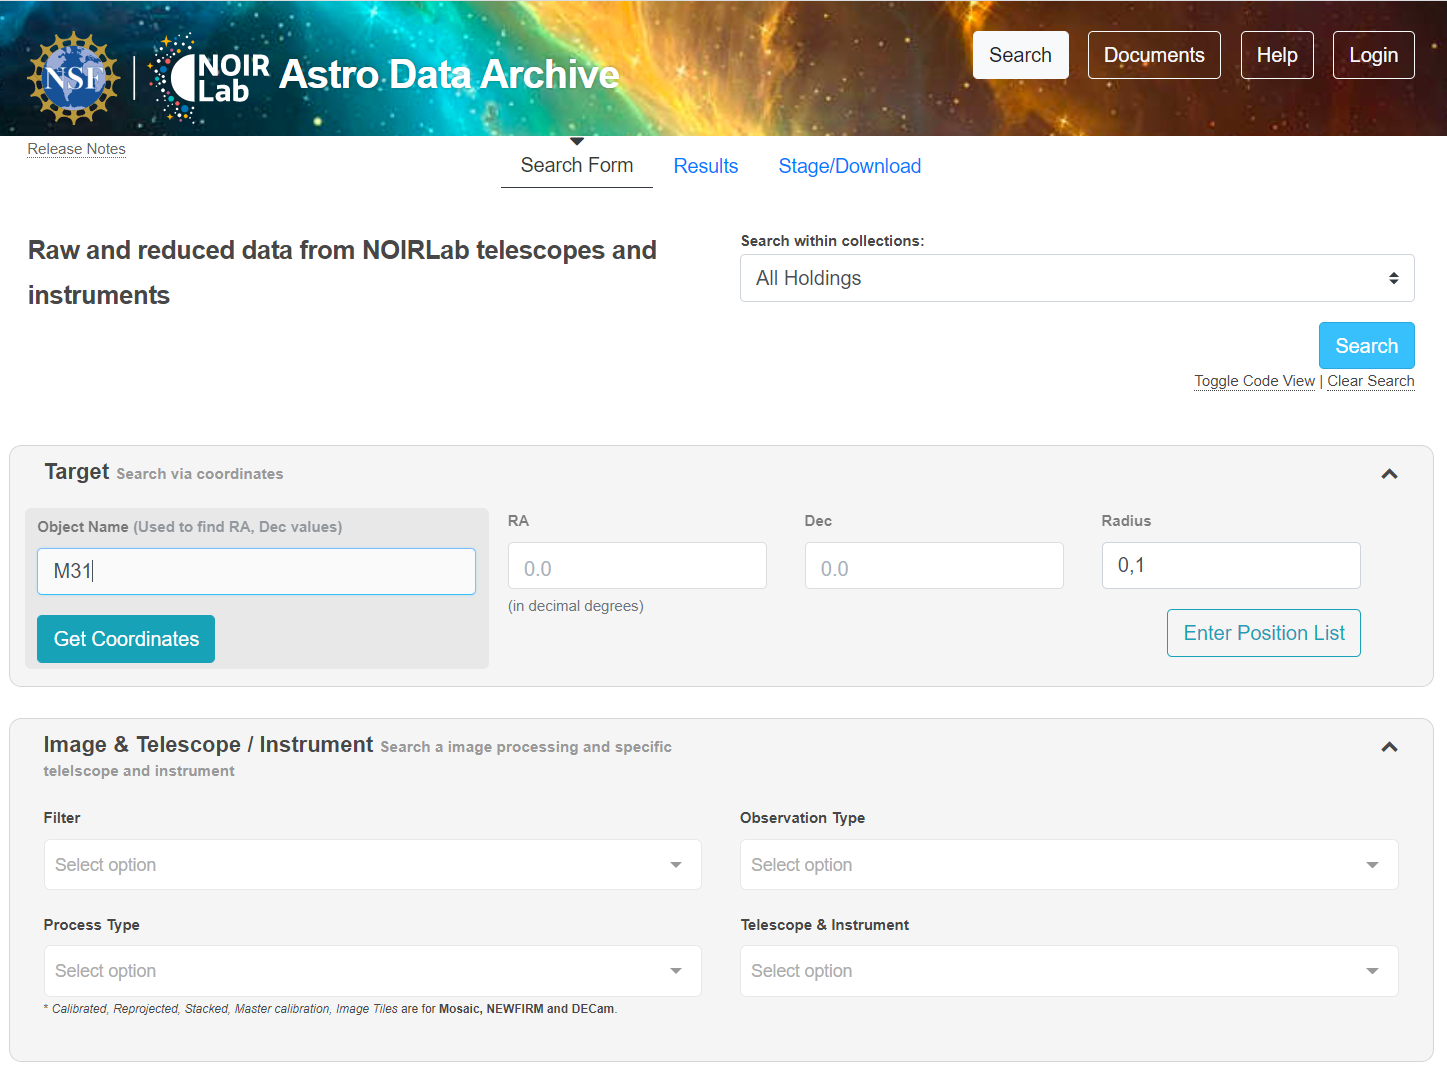

Astro Data Archive

Credit: NOIRLab